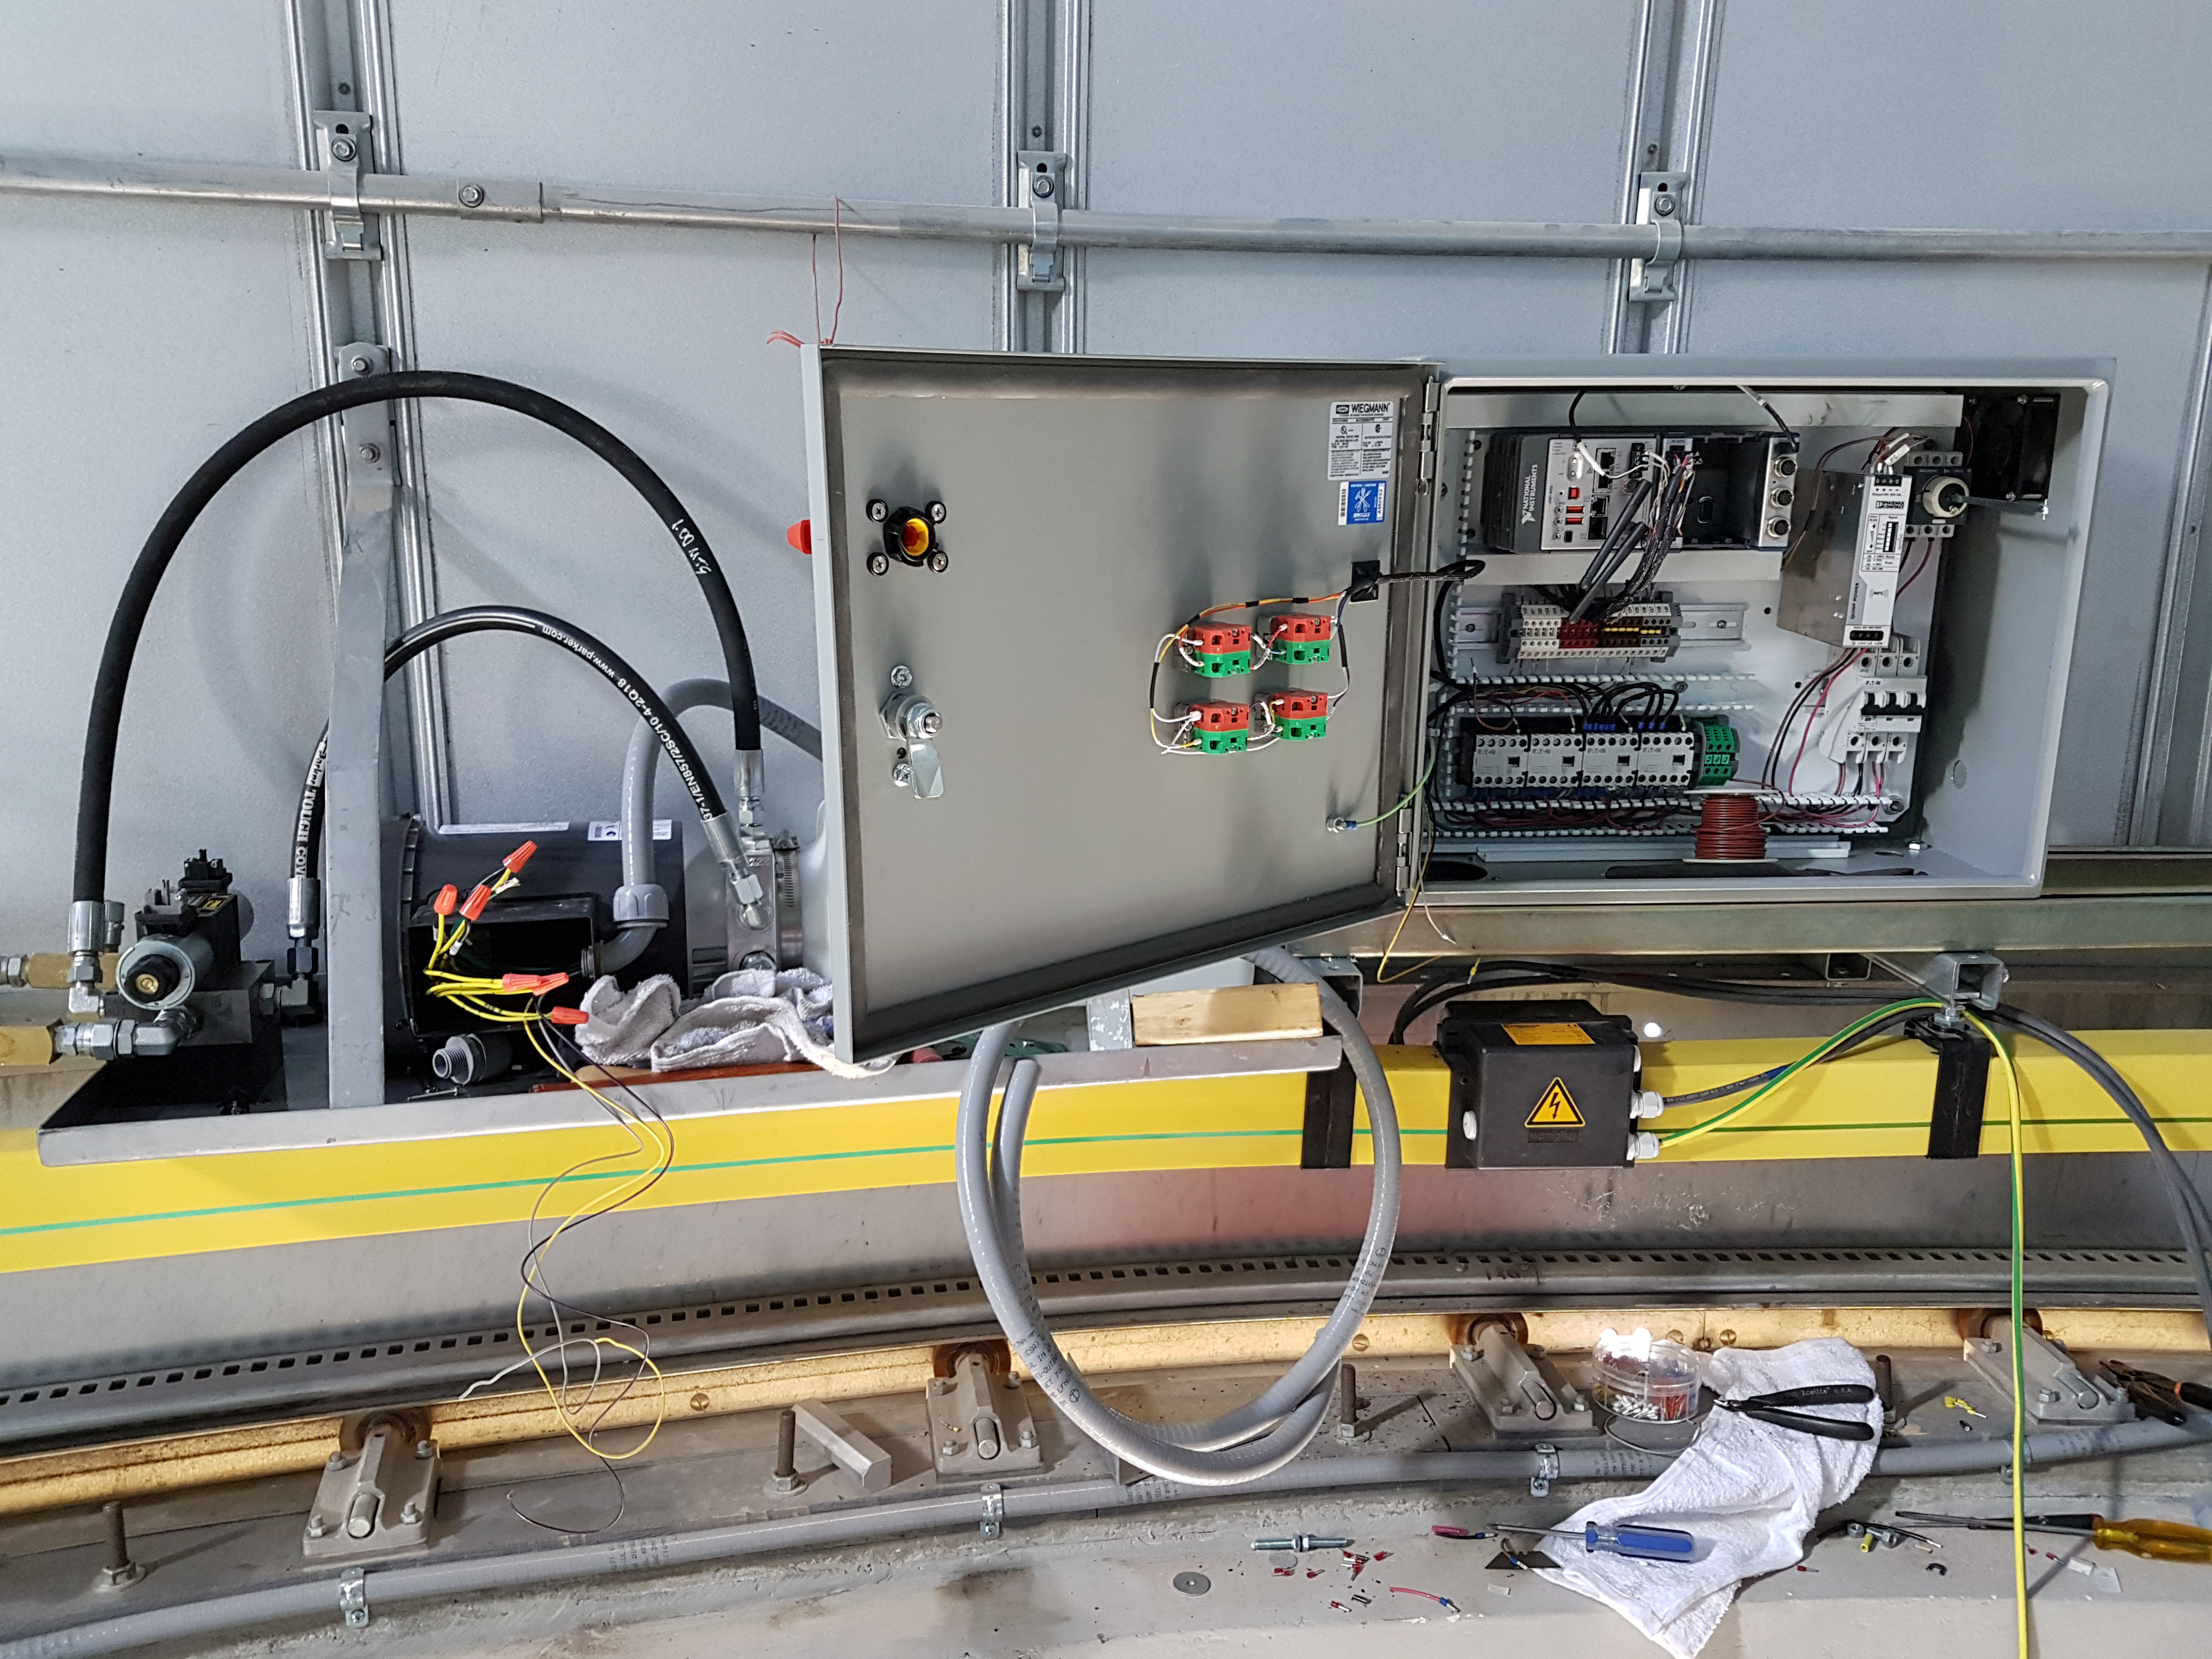

Weeky Construction Photos

Interior of the Auxiliary Telescope enclosure.

Credit: Rubin Observatory/NSF/AURA